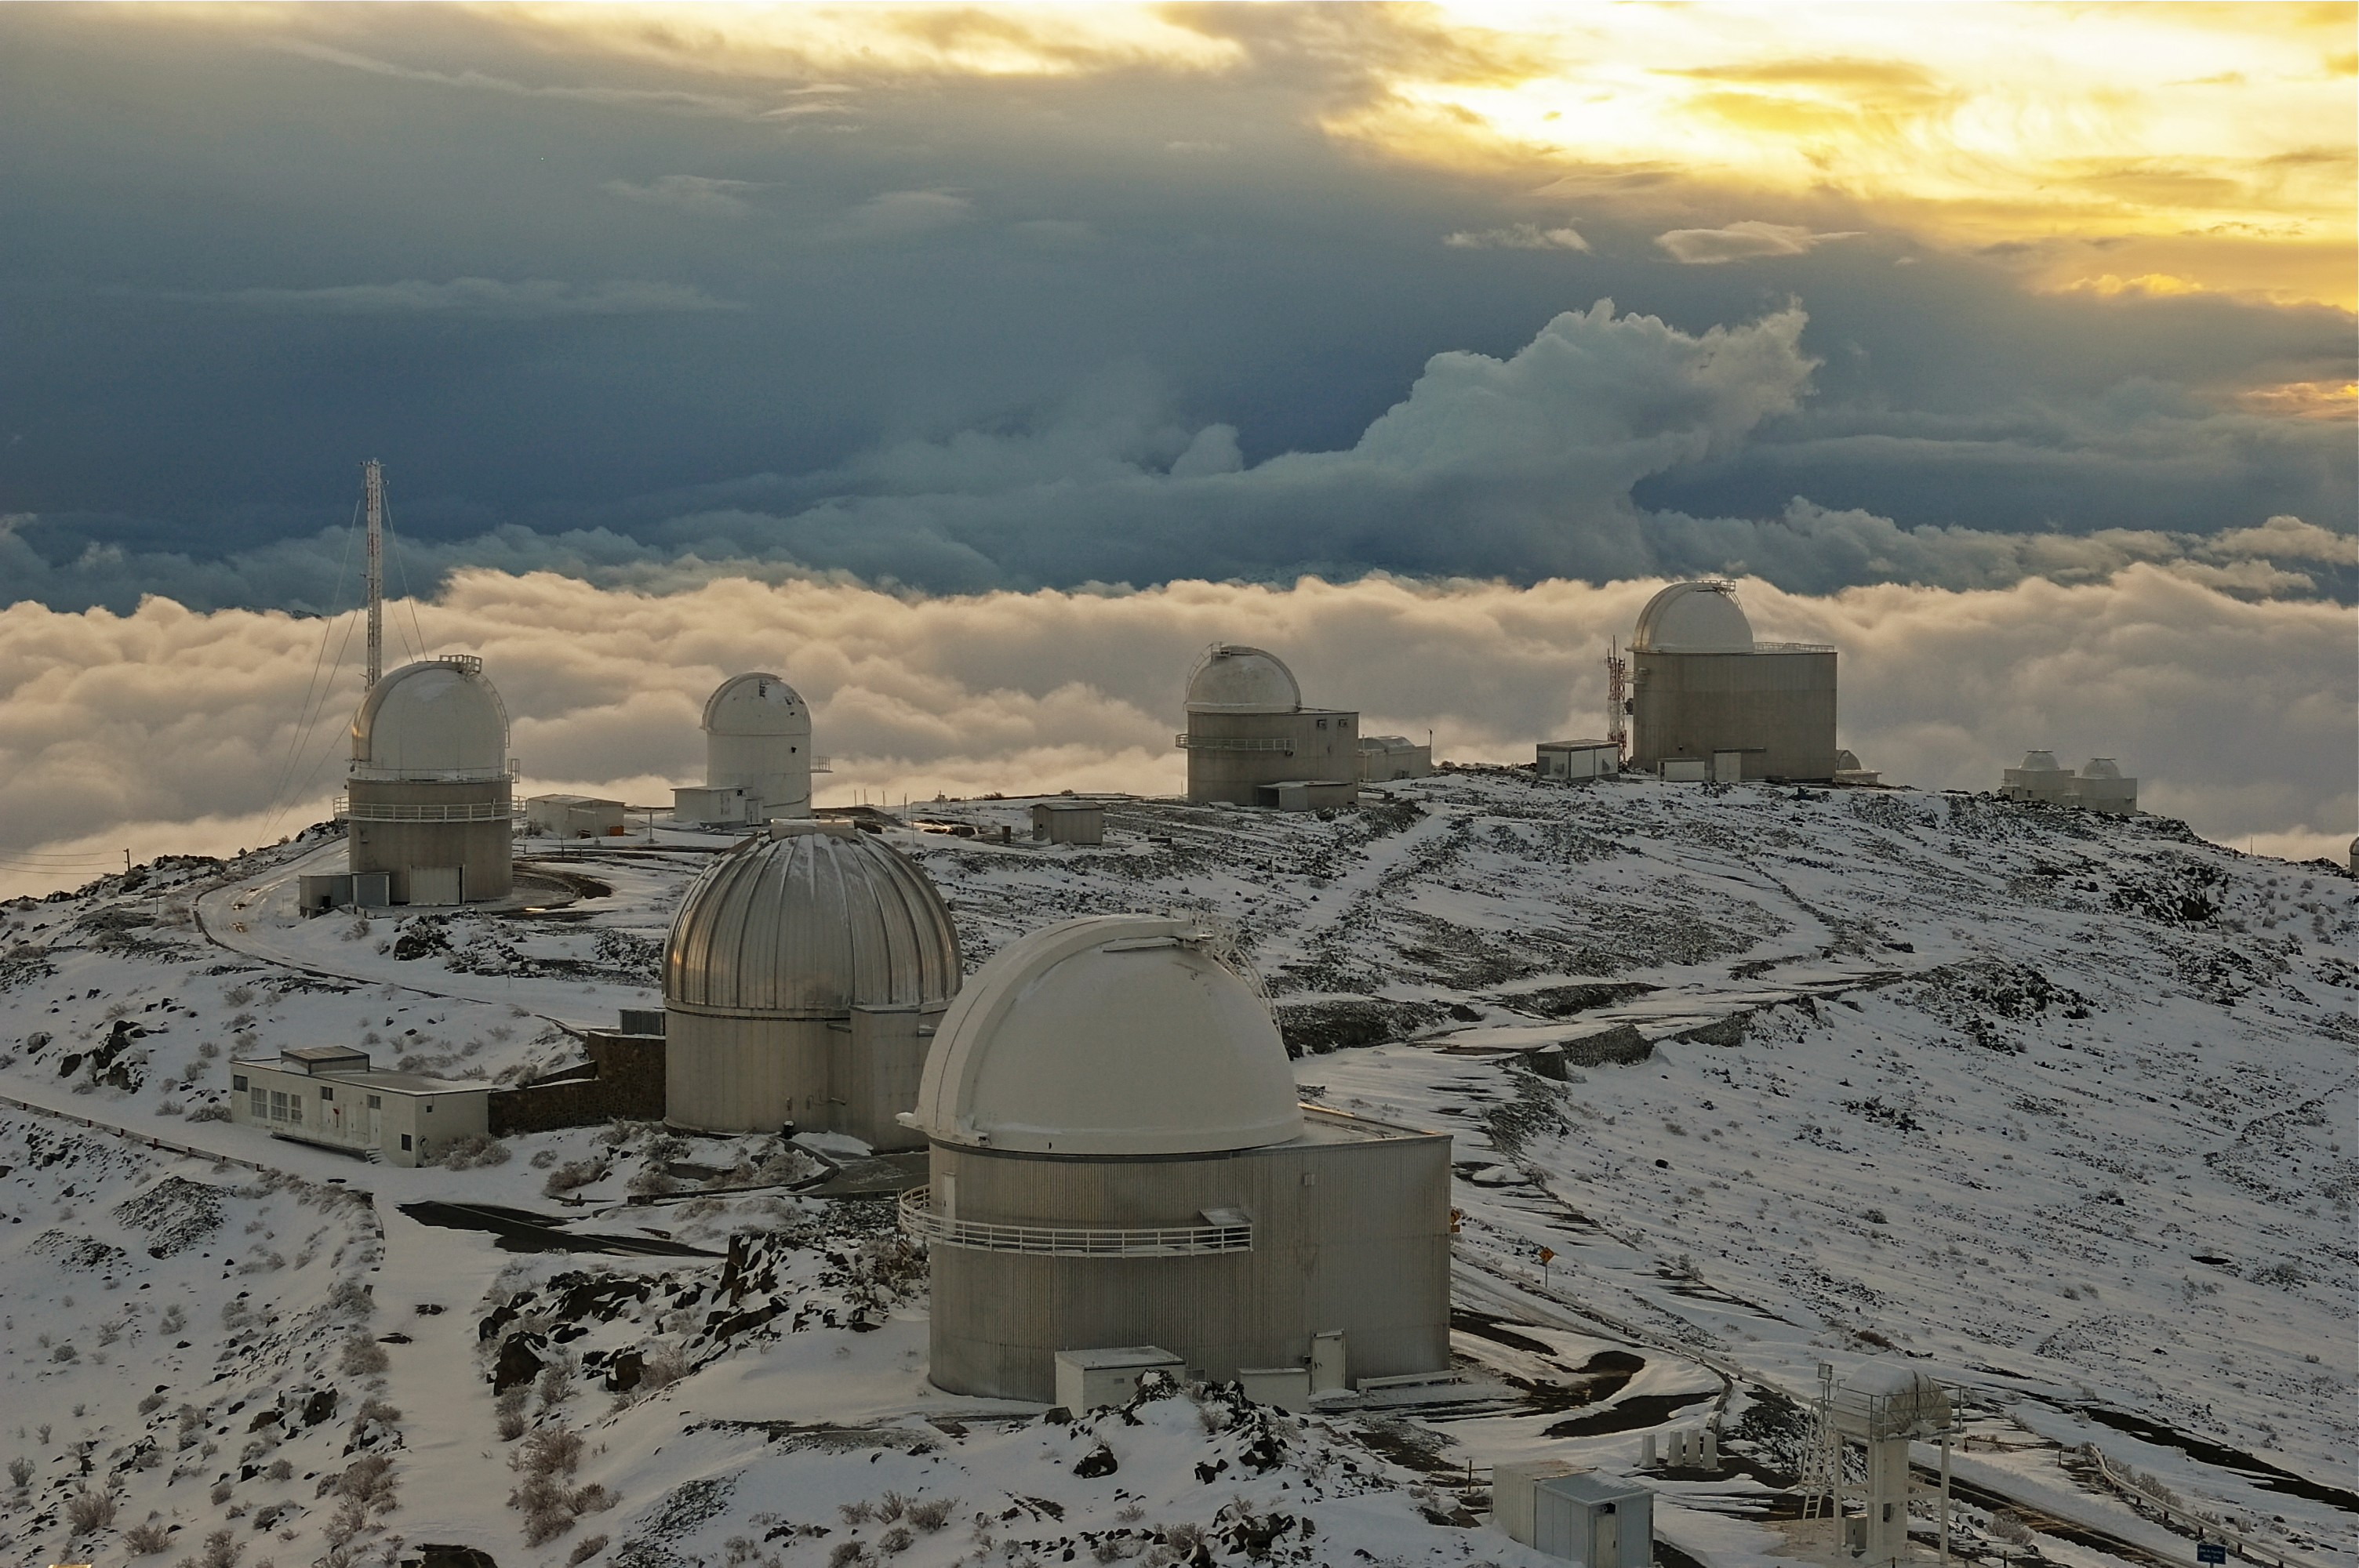

Cloud city in a galaxy far, far away...

Resembling a cross between the Bespin Cloud City and the ice planet Hoth from Star Wars: The Empire Strikes Back, here we see ESO’s La Silla Observatory blanketed in snow as the Sun sets.

The characteristic domes of the La Silla telescopes are closed off to protect the instruments from the harsh environment and icy weather. Amongst the plethora of white, the MPG/ESO 2.2-metre telescope is particularly distinctive due to its silver dome. On a normal night, as darkness falls, the telescope domes will open and begin their nightly routine of observing the cosmos.

Despite being located in a very dry area of the world, La Silla does occasionally experience some precipitation in the form of snow and a spattering of rain, as seen in this chilly picture taken by ESO Photo Ambassador Malte Tewes. However, although it does get cold in the Atacama Desert, where La Silla is located it rarely drops below zero degrees Celsius… So how can there be snow?

The dry air of the region plays a large part in this phenomenon. In dry conditions, snowflakes form and as they drop a small amount of evaporation occurs. This process removes heat from the snowflake, keeping it cold enough to survive the descent into a region where the temperature is above freezing. In short, the lower the humidity in the atmosphere, the higher the temperature at which it can snow — and so we can find snow in the Atacama Desert.

This image is part of a wider panorama.

Credit: ESO/M. Tewes